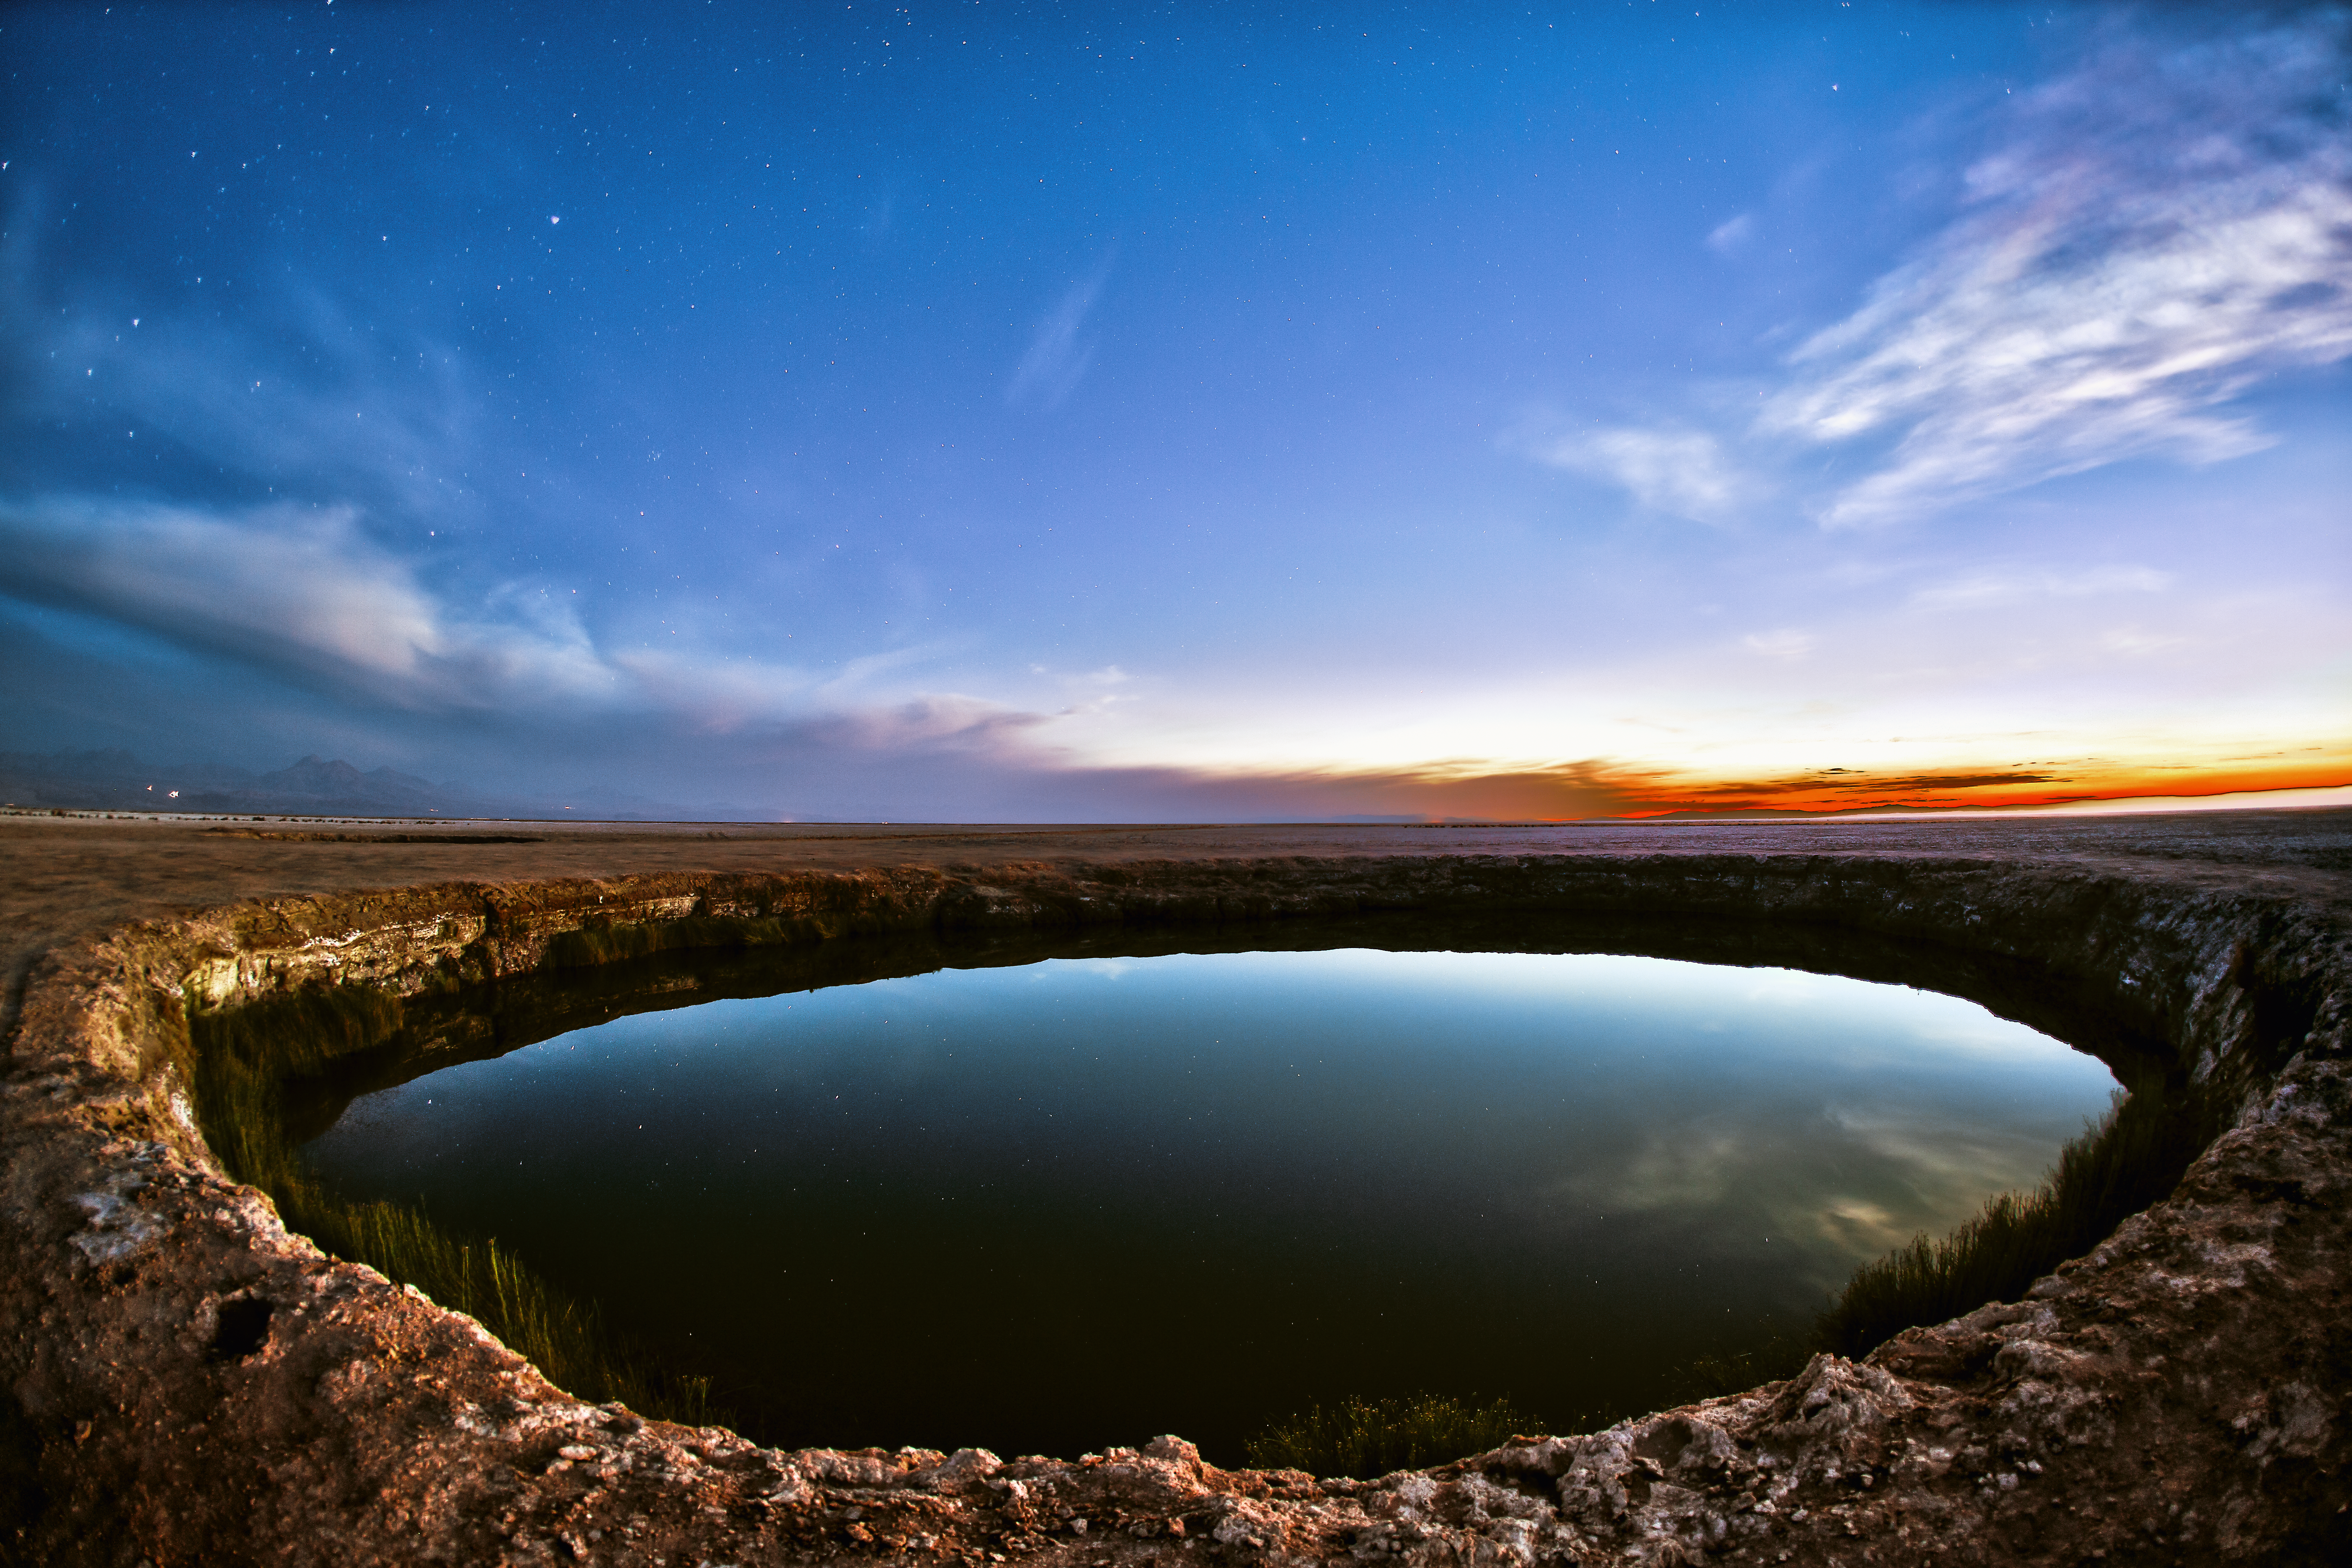

The eyes of Atacama

This picture was taken at the northern tip of the Salar de Atacama — the largest salt flat in Chile. The flat is close to the town of San Pedro de Atacama, a town in northern Chile very popular among Chilean tourists and international visitors. The salt flat is home to two similar freshwater lagoons that lie very close together: the Ojos del Salar, which translates to “Eyes of the Salt Pan”.

During the day, the site is visited by tourists, who stop by on their excursions from San Pedro de Atacama. Here, one of the two water-filled holes in the middle of the arid landscape is shown at dusk, when the site is again peaceful and quiet. The eye of water perfectly reflects the view of the sky as it changes from day to night. While the clouds on the right horizon are still been dipped in orange by the setting Sun, the sky on the left already shows some stars.

The site is not far from the Chajnantor Plateau. This high plateau, 5000 metres above sea level, hosts the Atacama Large Millimeter/Submillimeter Array (ALMA) — an observatory of revolutionary design, composed of 66 high-precision antennas. The Atacama Desert is the perfect location for ALMA, as low humidity and high altitude combine to give ideal conditions for astronomical observation.

This image was taken by ESO Photo Ambassador, Adhemar Duro.

Credit: A. Duro/ESO